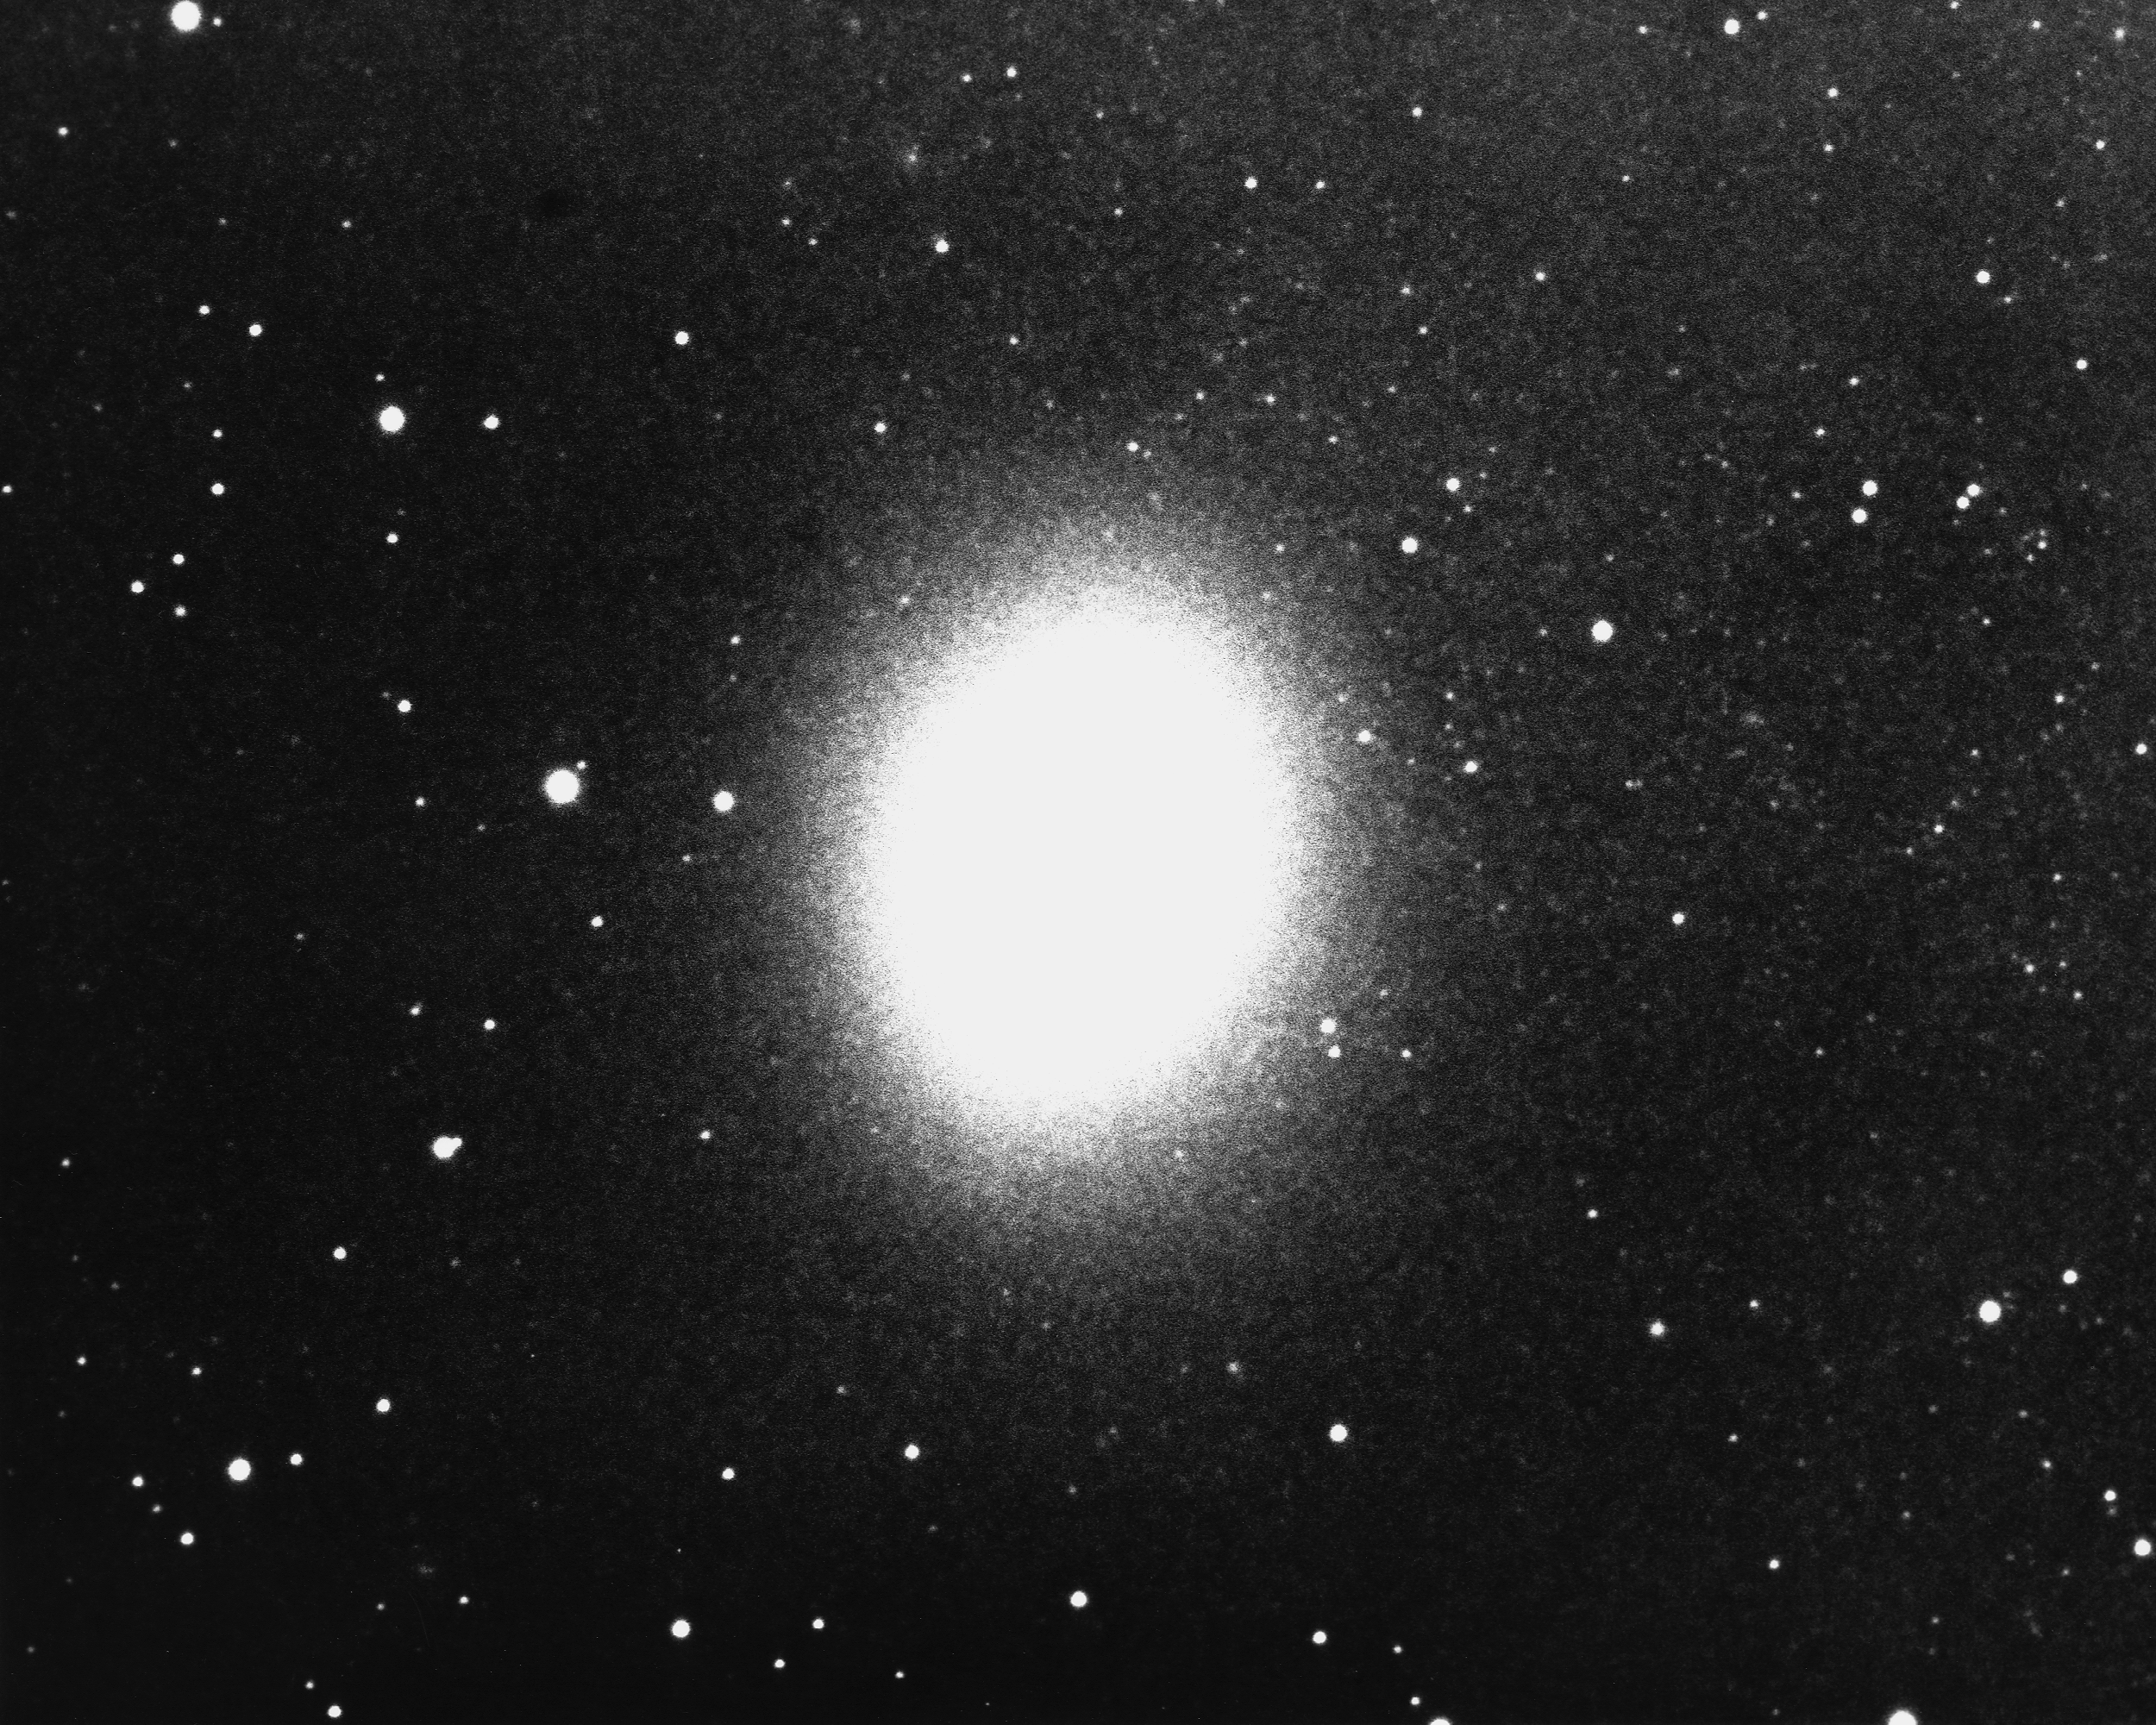

M32, NGC 221

M32 is a type E2 dwarf elliptical galaxy, and is one of the companions to the giant Andromeda Galaxy M31 (in Andromeda, oddly enough). NGC221 is a dwarf by galactic standards, as it is only 2400 light-years across. KPNO 4-meter Mayall telescope, 1975.

Credit: NOIRLab/NSF/AURA